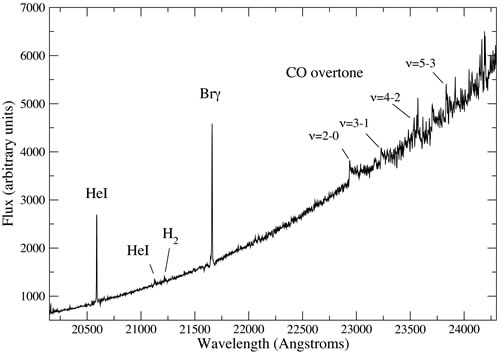

NIFS K-band spectrum of IRS2E

NIFS K-band spectrum of IRS2E showing the CO overtone emission that betrays the existence of a massive accretion disk.

Credit: International Gemini Observatory/NOIRLab/NSF/AURA